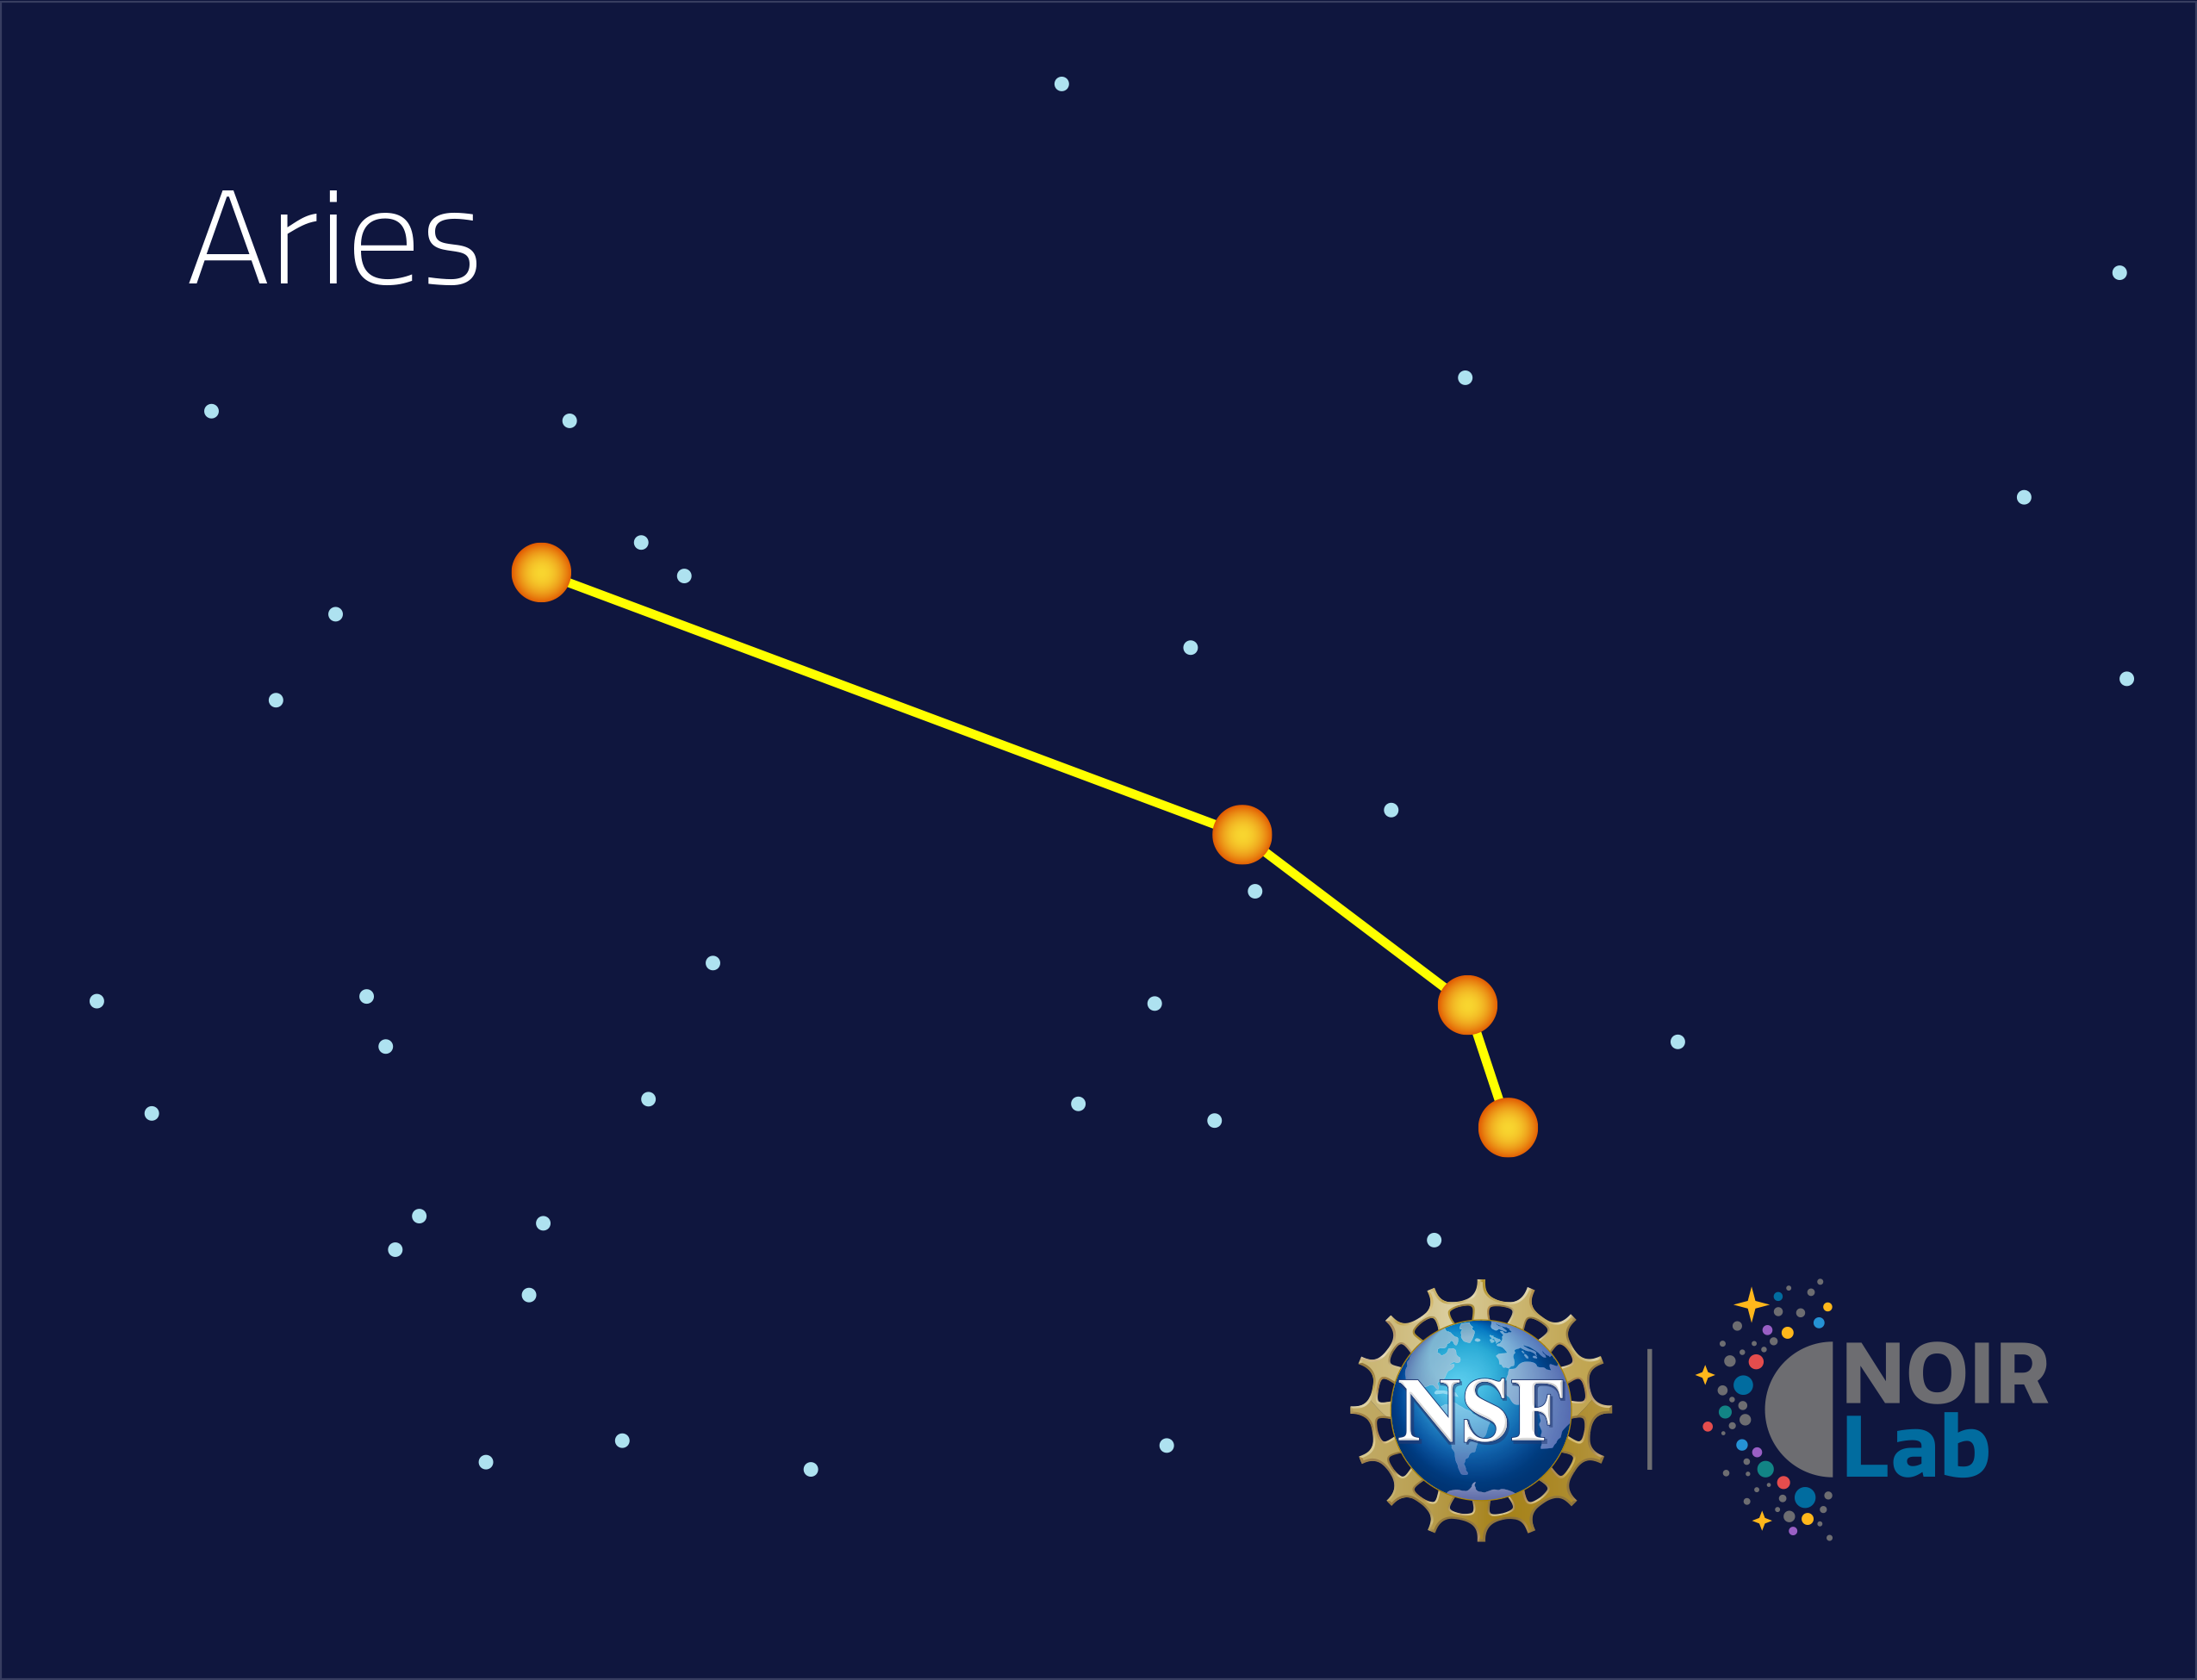

Aries

Credit: NOIRLab